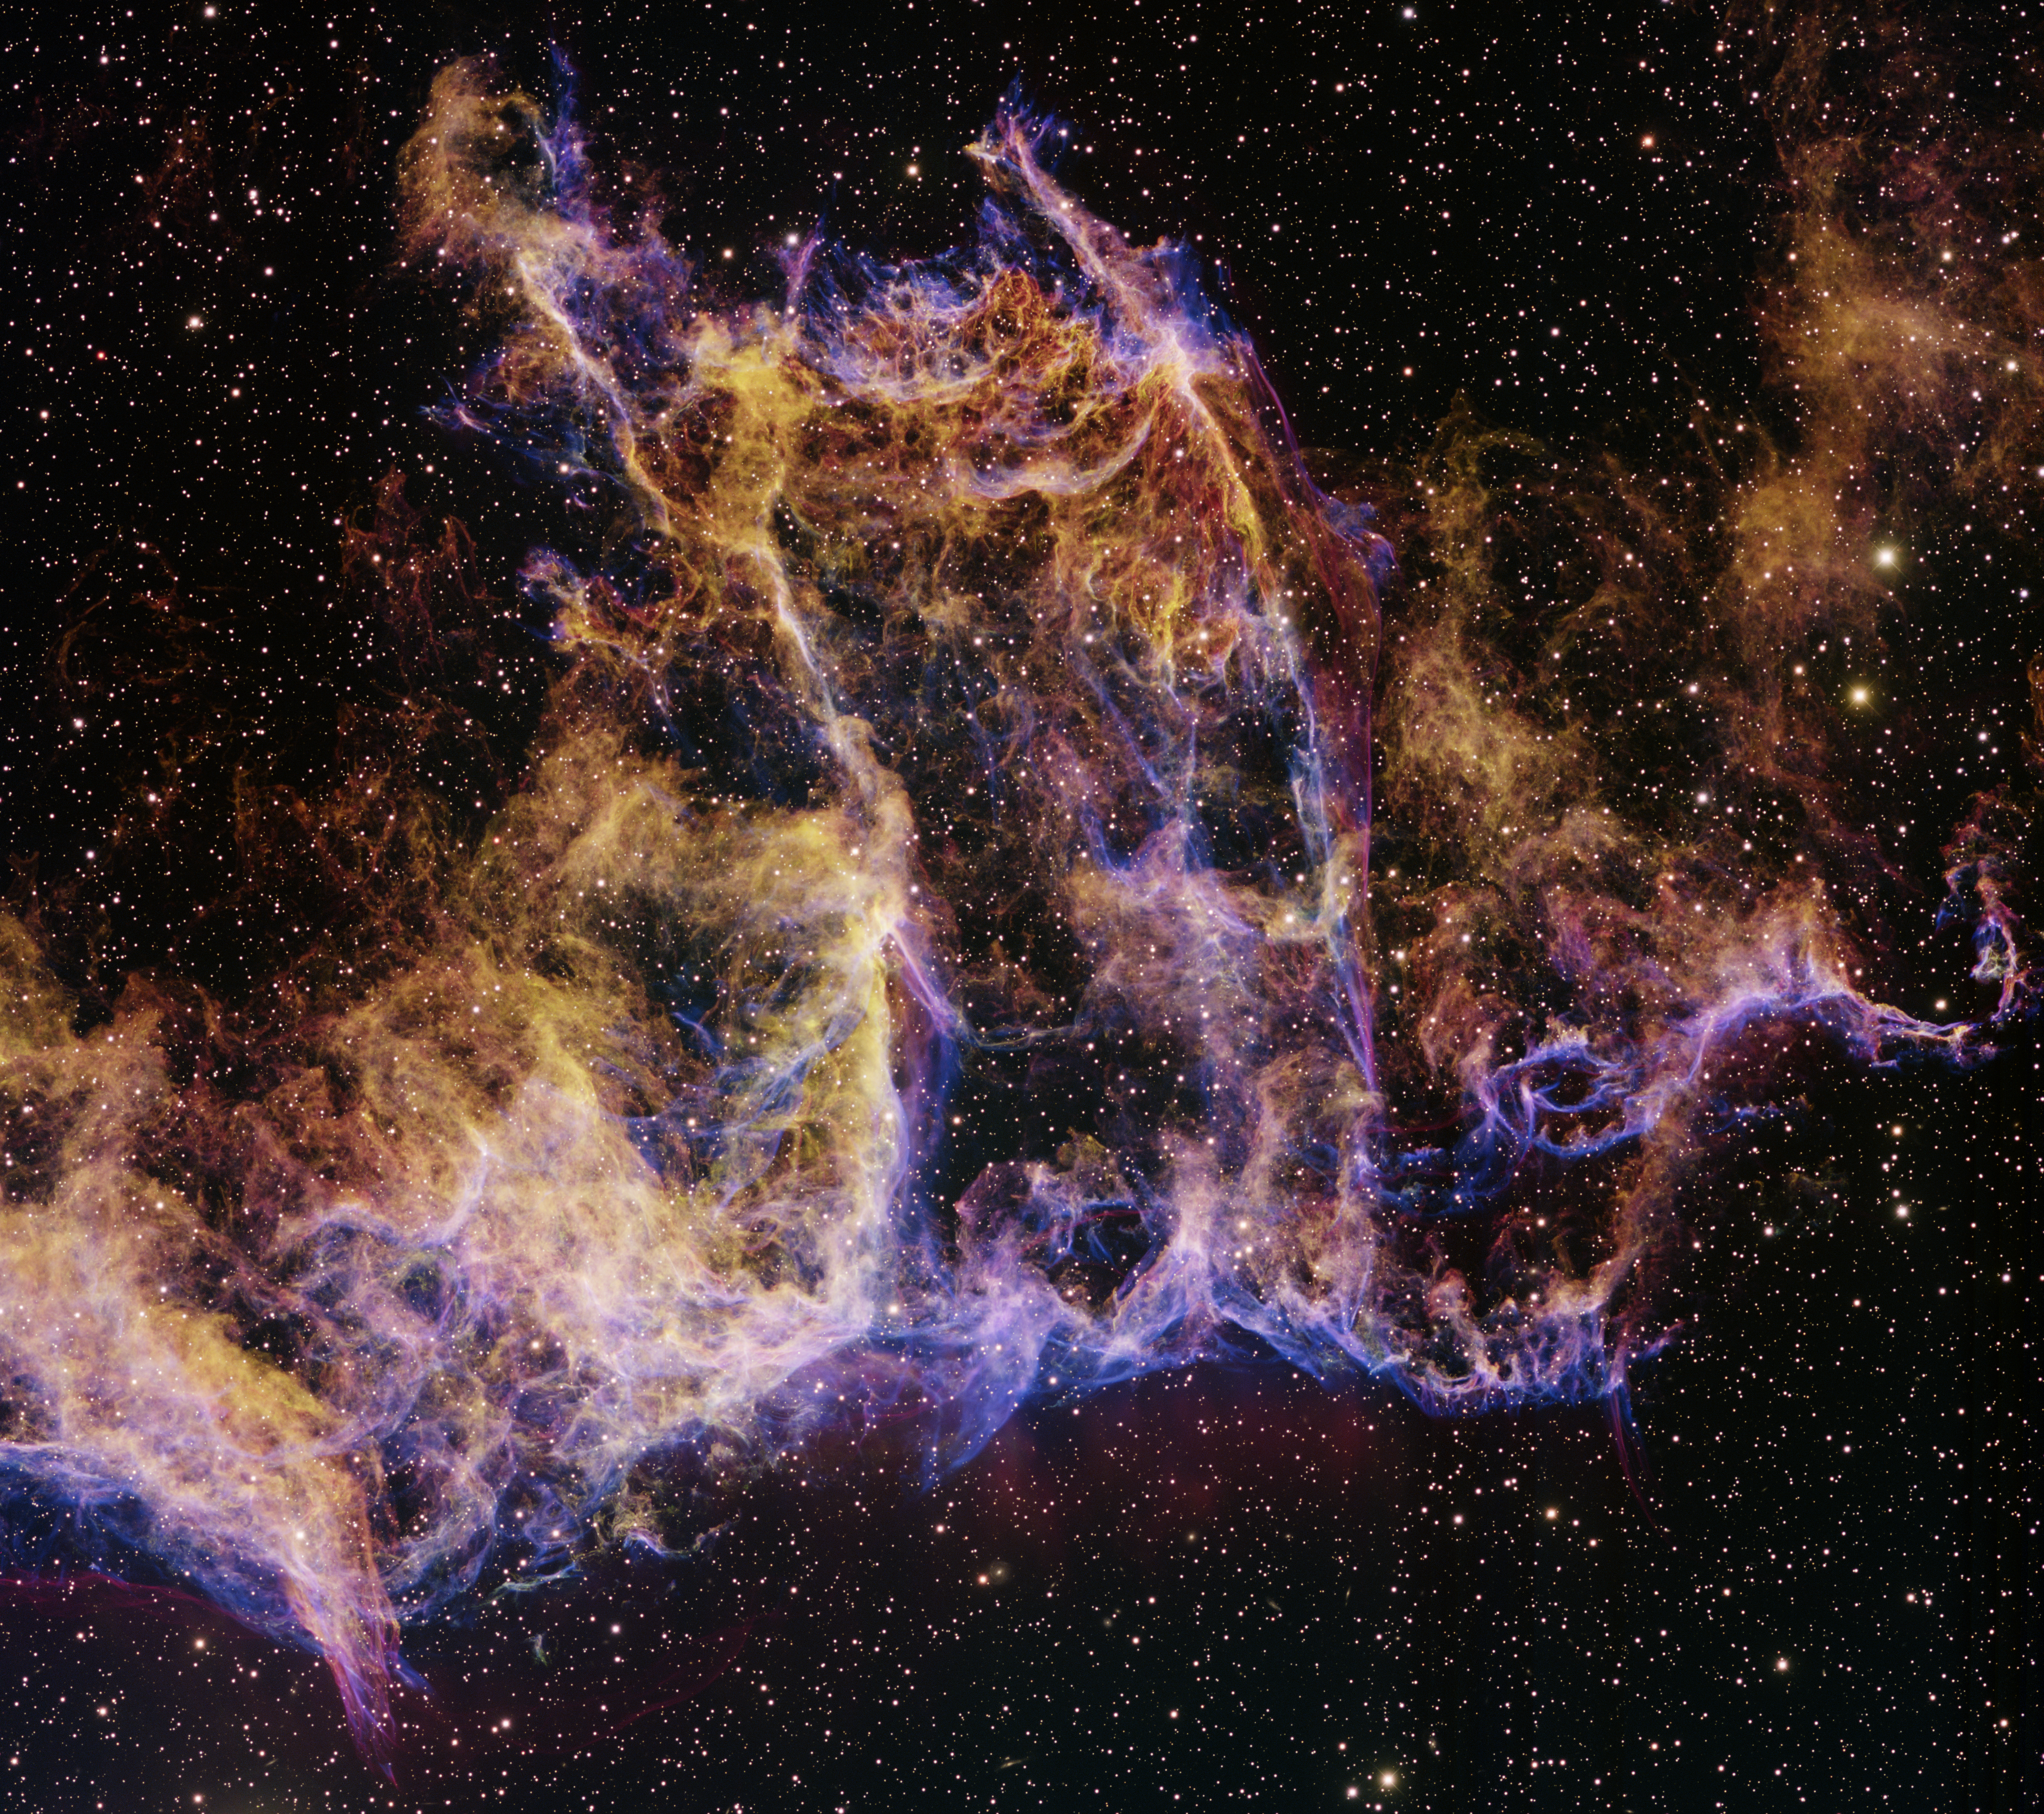

IC 1340, part of supernova remnant Cygnus Loop

This image was obtained with the wide-field view of the Mosaic camera on the Mayall 4-meter telescope at Kitt Peak National Observatory. IC 1340 is part of a large supernova remnant called the Cygnus Loop. It is located about 1,500 light-years from Earth. Astronomers estimate the supernova explosion that produced the nebula occurred between 5,000 to 10,000 years ago. The image was generated with observations in the Oxygen [OIII] (blue), Sulphur [S II] (green) and Hydrogen-Alpha (orange) filters. In this image, North is left, East is down.

Credit: WIYN/KPNO/NOIRLab/NSF/AURA/T.A. Rector (University of Alaska Anchorage) & H. Schweiker